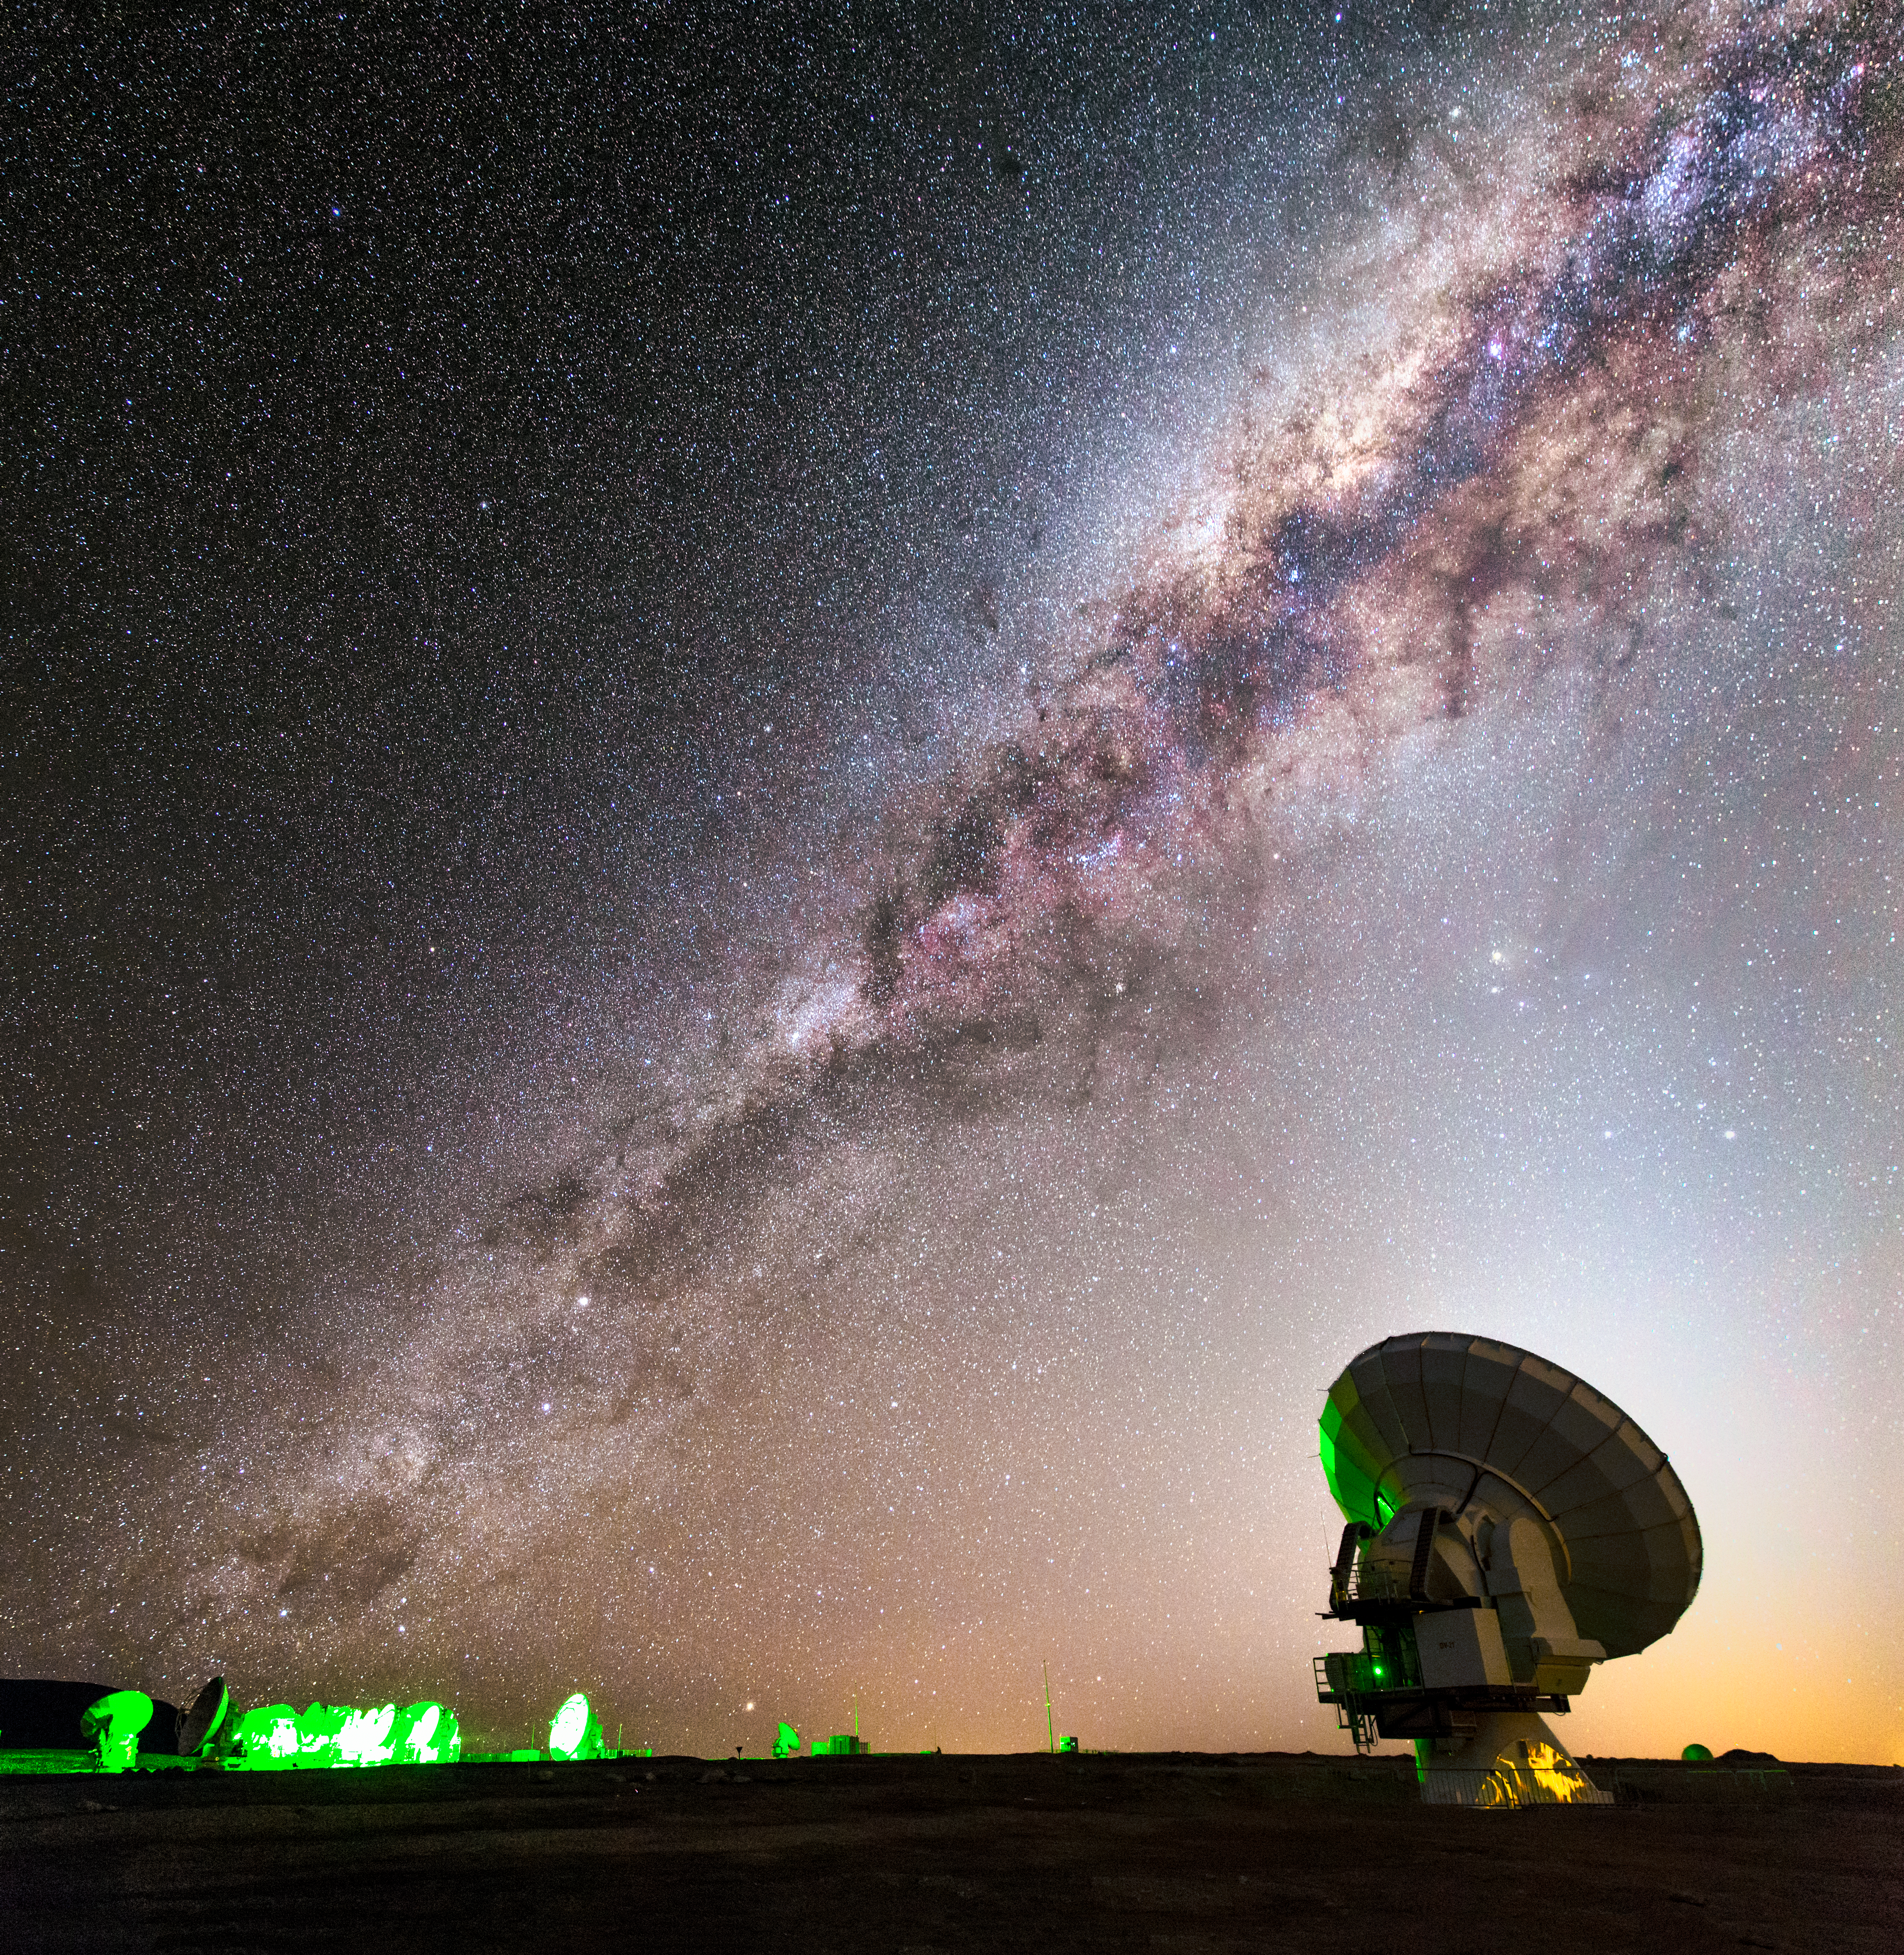

ALMA and the Milky Way

One of the 66 dishes that make up the Atacama Large Millimeter/submillimeter Array (ALMA) is dwarfed in every respect by the majesty of the Milky Way snaking across the skies above the Atacama Desert in northern Chile. ALMA is designed to observe the Universe at wavelengths in between infra-red and radio waves, from which we can learn about the coldest regions of the Universe, where new stars are just forming, and about the earliest galaxies.

Credit: ESO/M. Claro